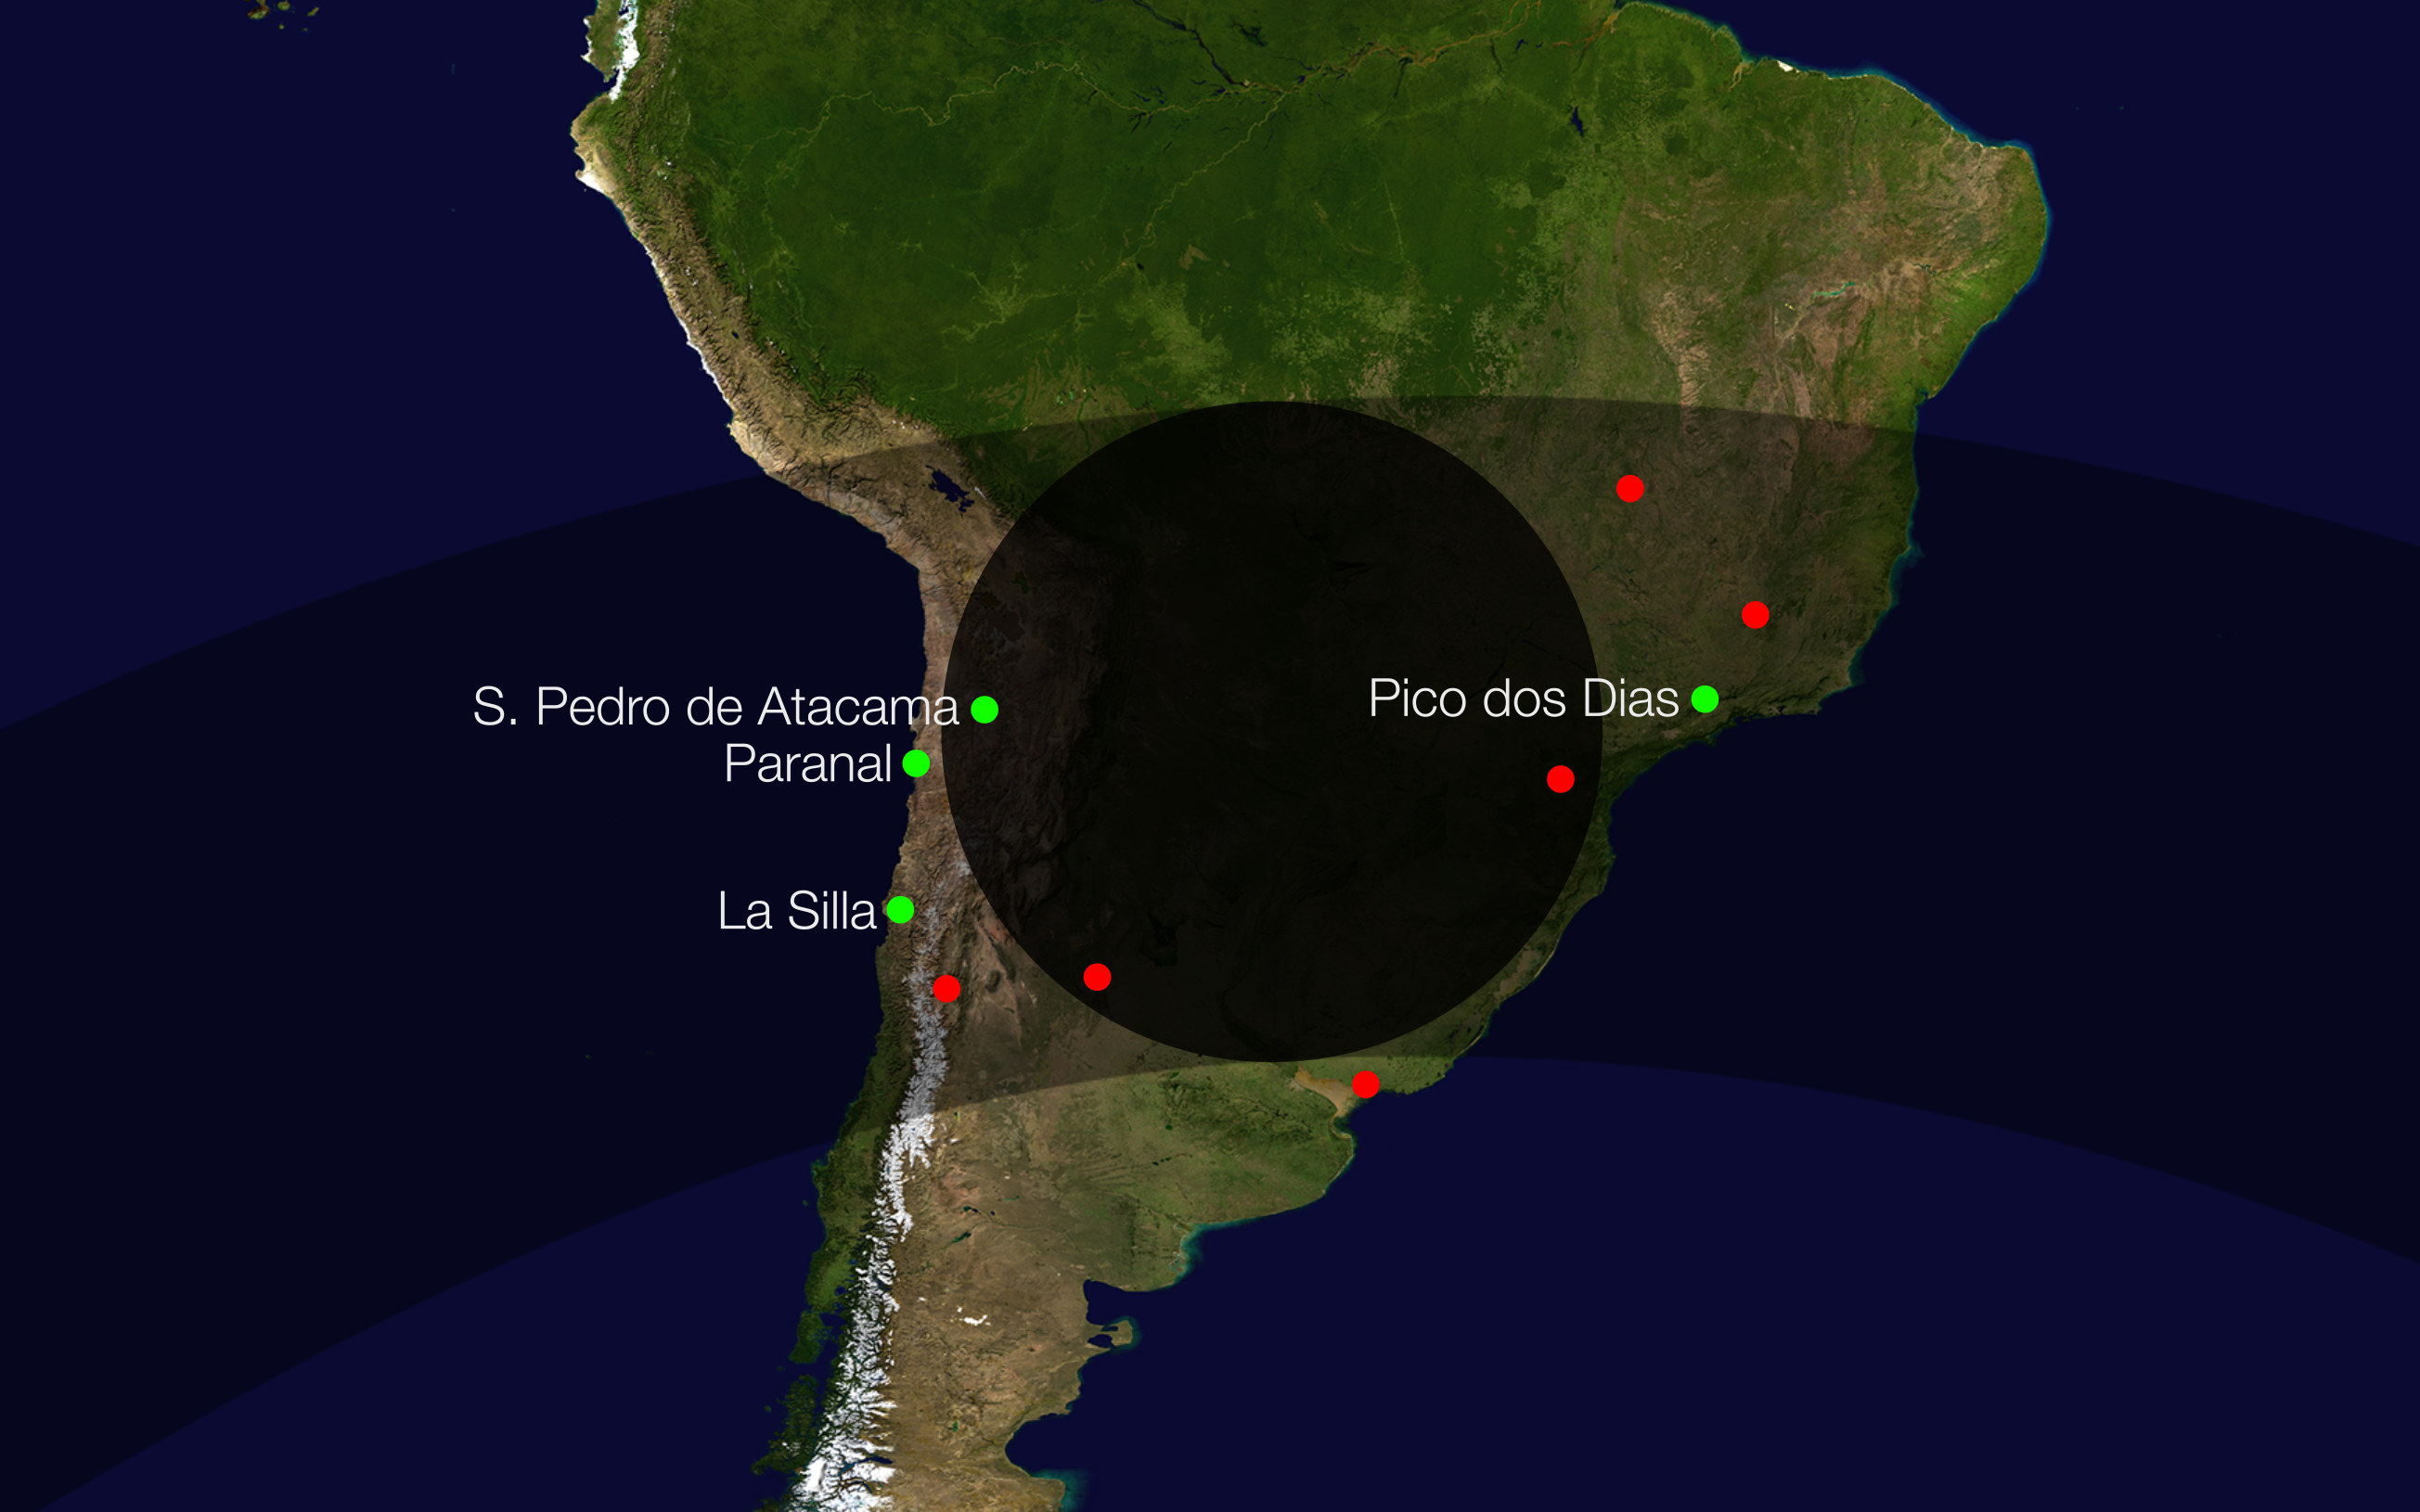

Path of the shadow of Makemake as it crossed the Earth on 23 April 2011

This diagram shows the path of the shadow of the dwarf planet Makemake during an occultation of a faint star in April 2011. Several sites in South America, including ESO’s La Silla and Paranal Observatories, saw the star disappear briefly as its light was blocked by Makemake. This dwarf planet is about two thirds of the size of Pluto, and travels around the Sun in a distant path that lies beyond that of Pluto, but closer to the Sun than Eris, the most massive known dwarf planet in the Solar System. Makemake was expected to have an atmosphere like Pluto, but the new occultation data show that this is not the case. Note: the actual shape of the shadow on Earth will not be exactly round as shown here. This diagram is to illustrate the phenomenon.

Credit: ESO/L. Calçada